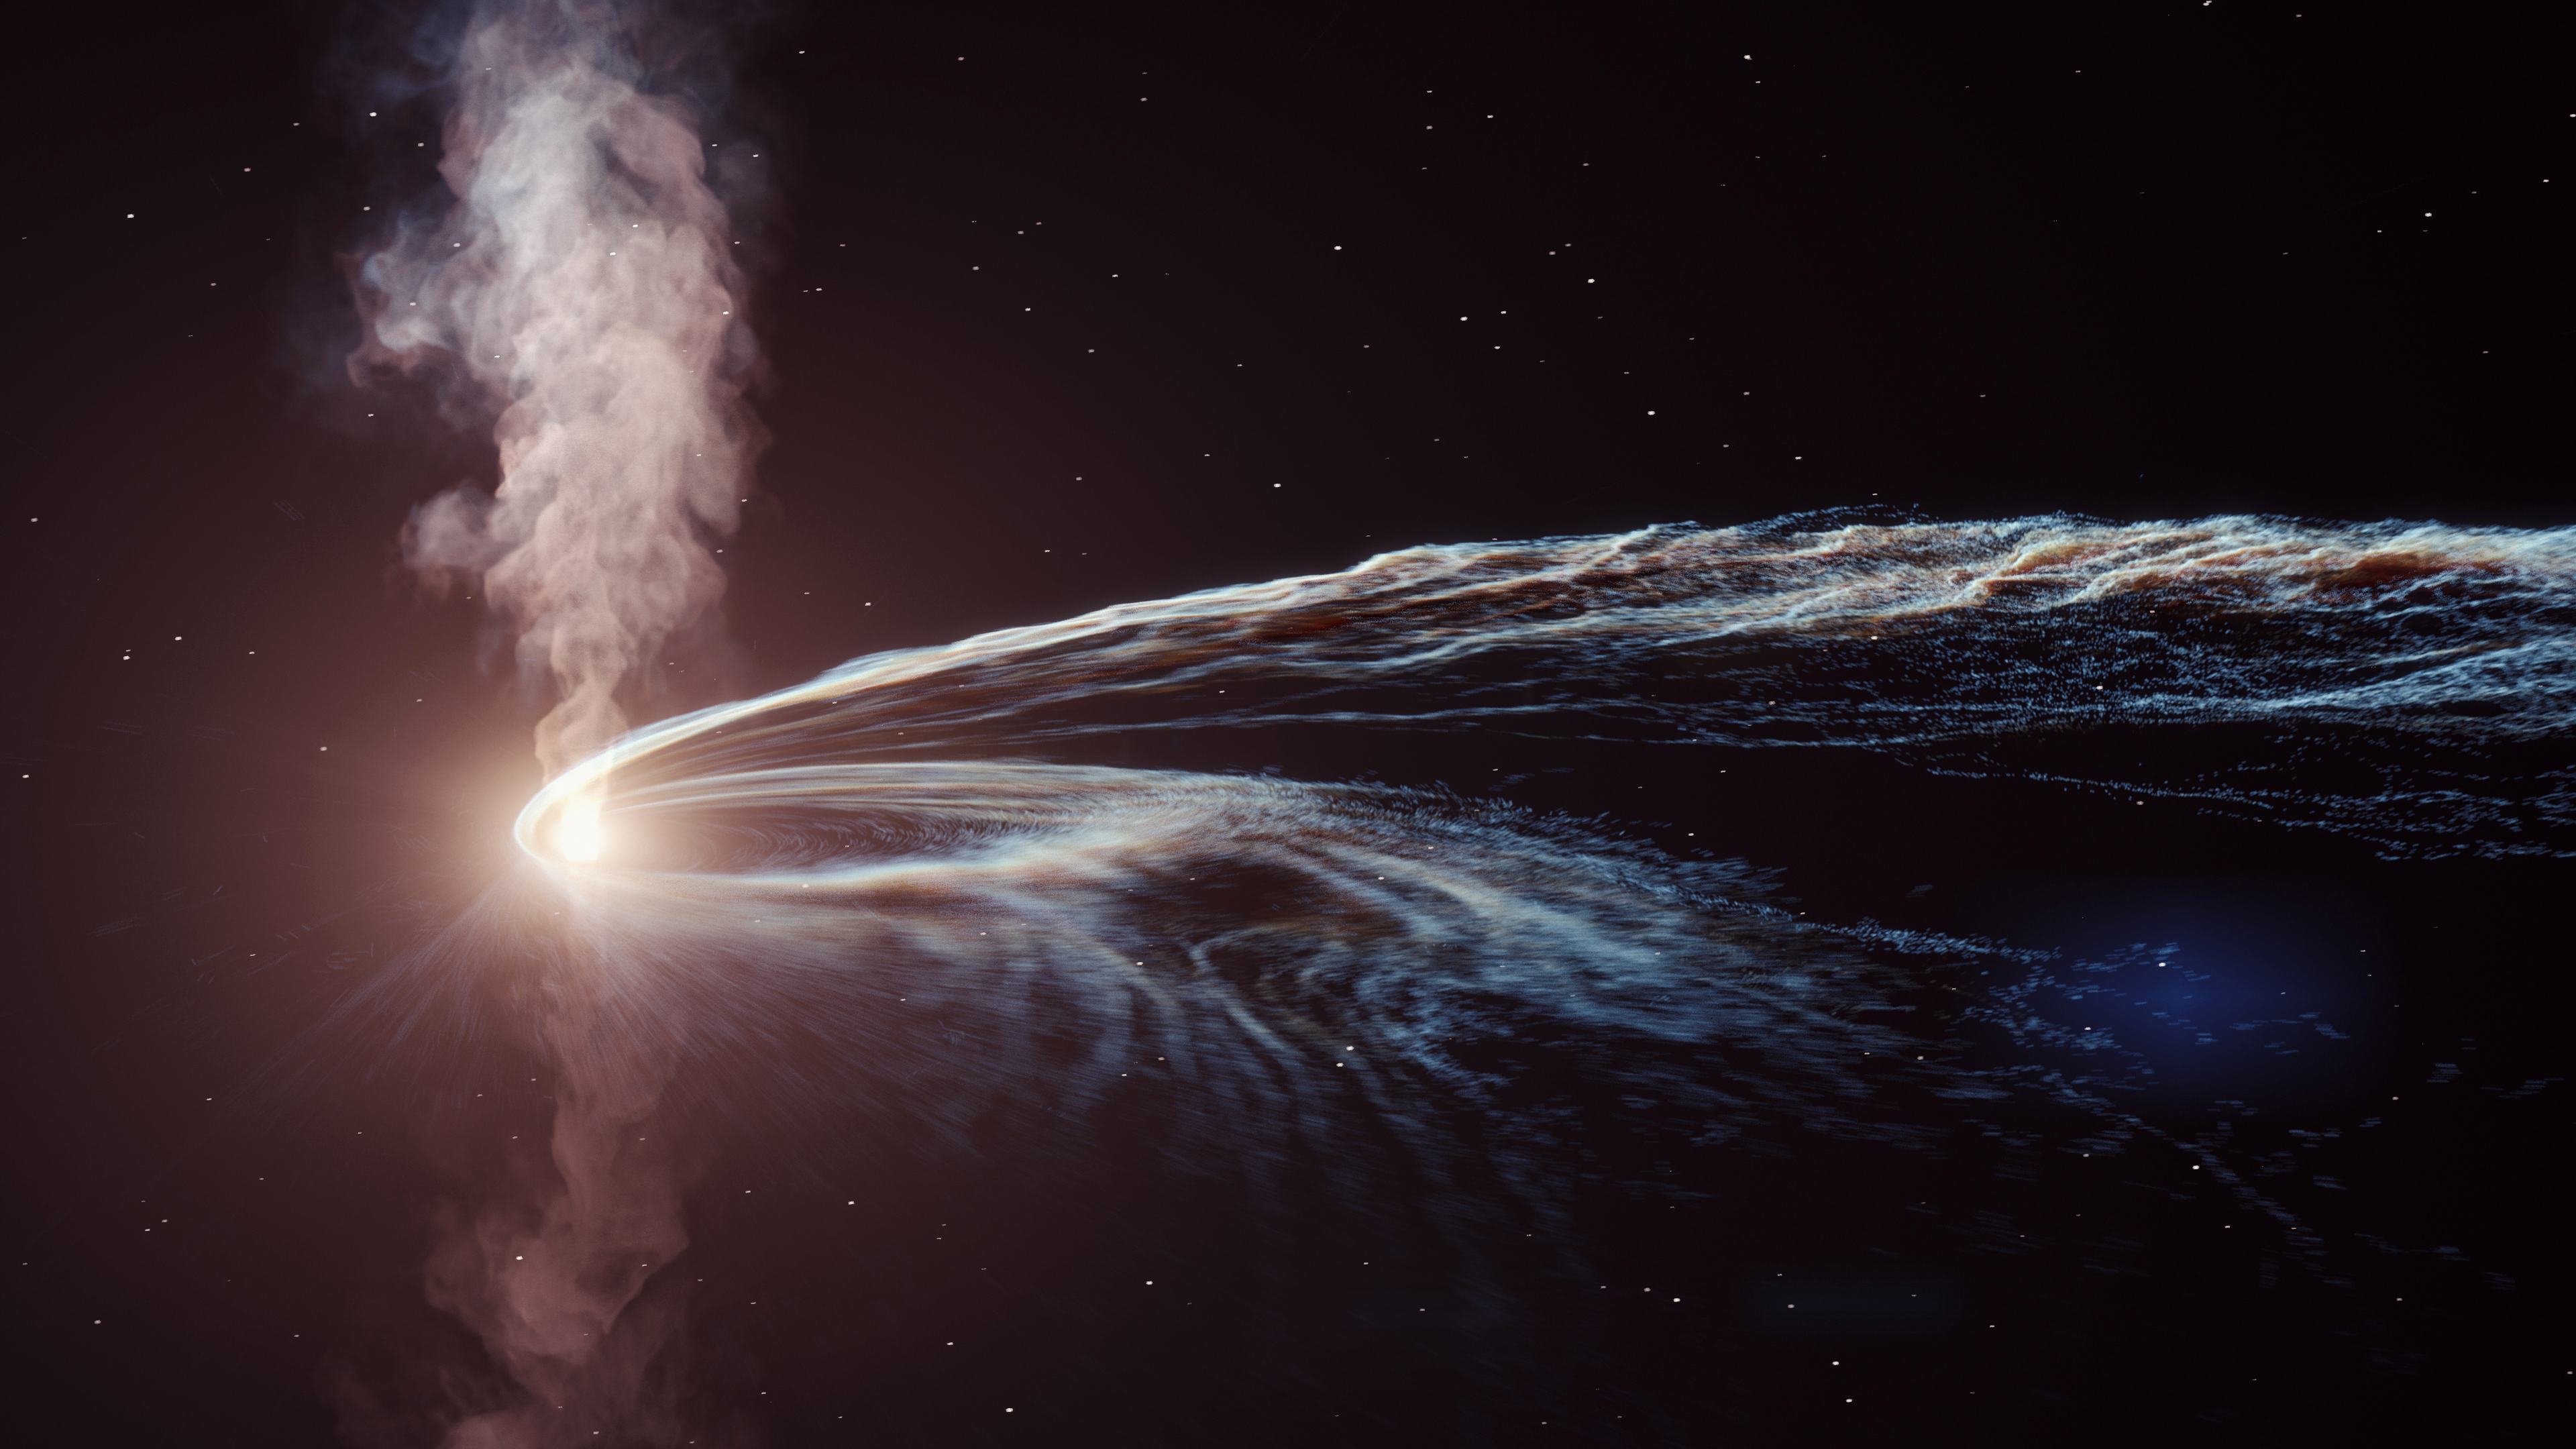

Debris from a star destroyed by supermassive black hole are flung into space

After a supermassive black hole tore a star apart, roughly half of the star's debris was flung out into space, while the remainder formed a glowing accretion disc around the black hole. The system shone brightly across many wavelengths and is thought to have produced energetic, jet-like outflows perpendicular to the accretion disc.

Credit: DESY/Science Communication Lab